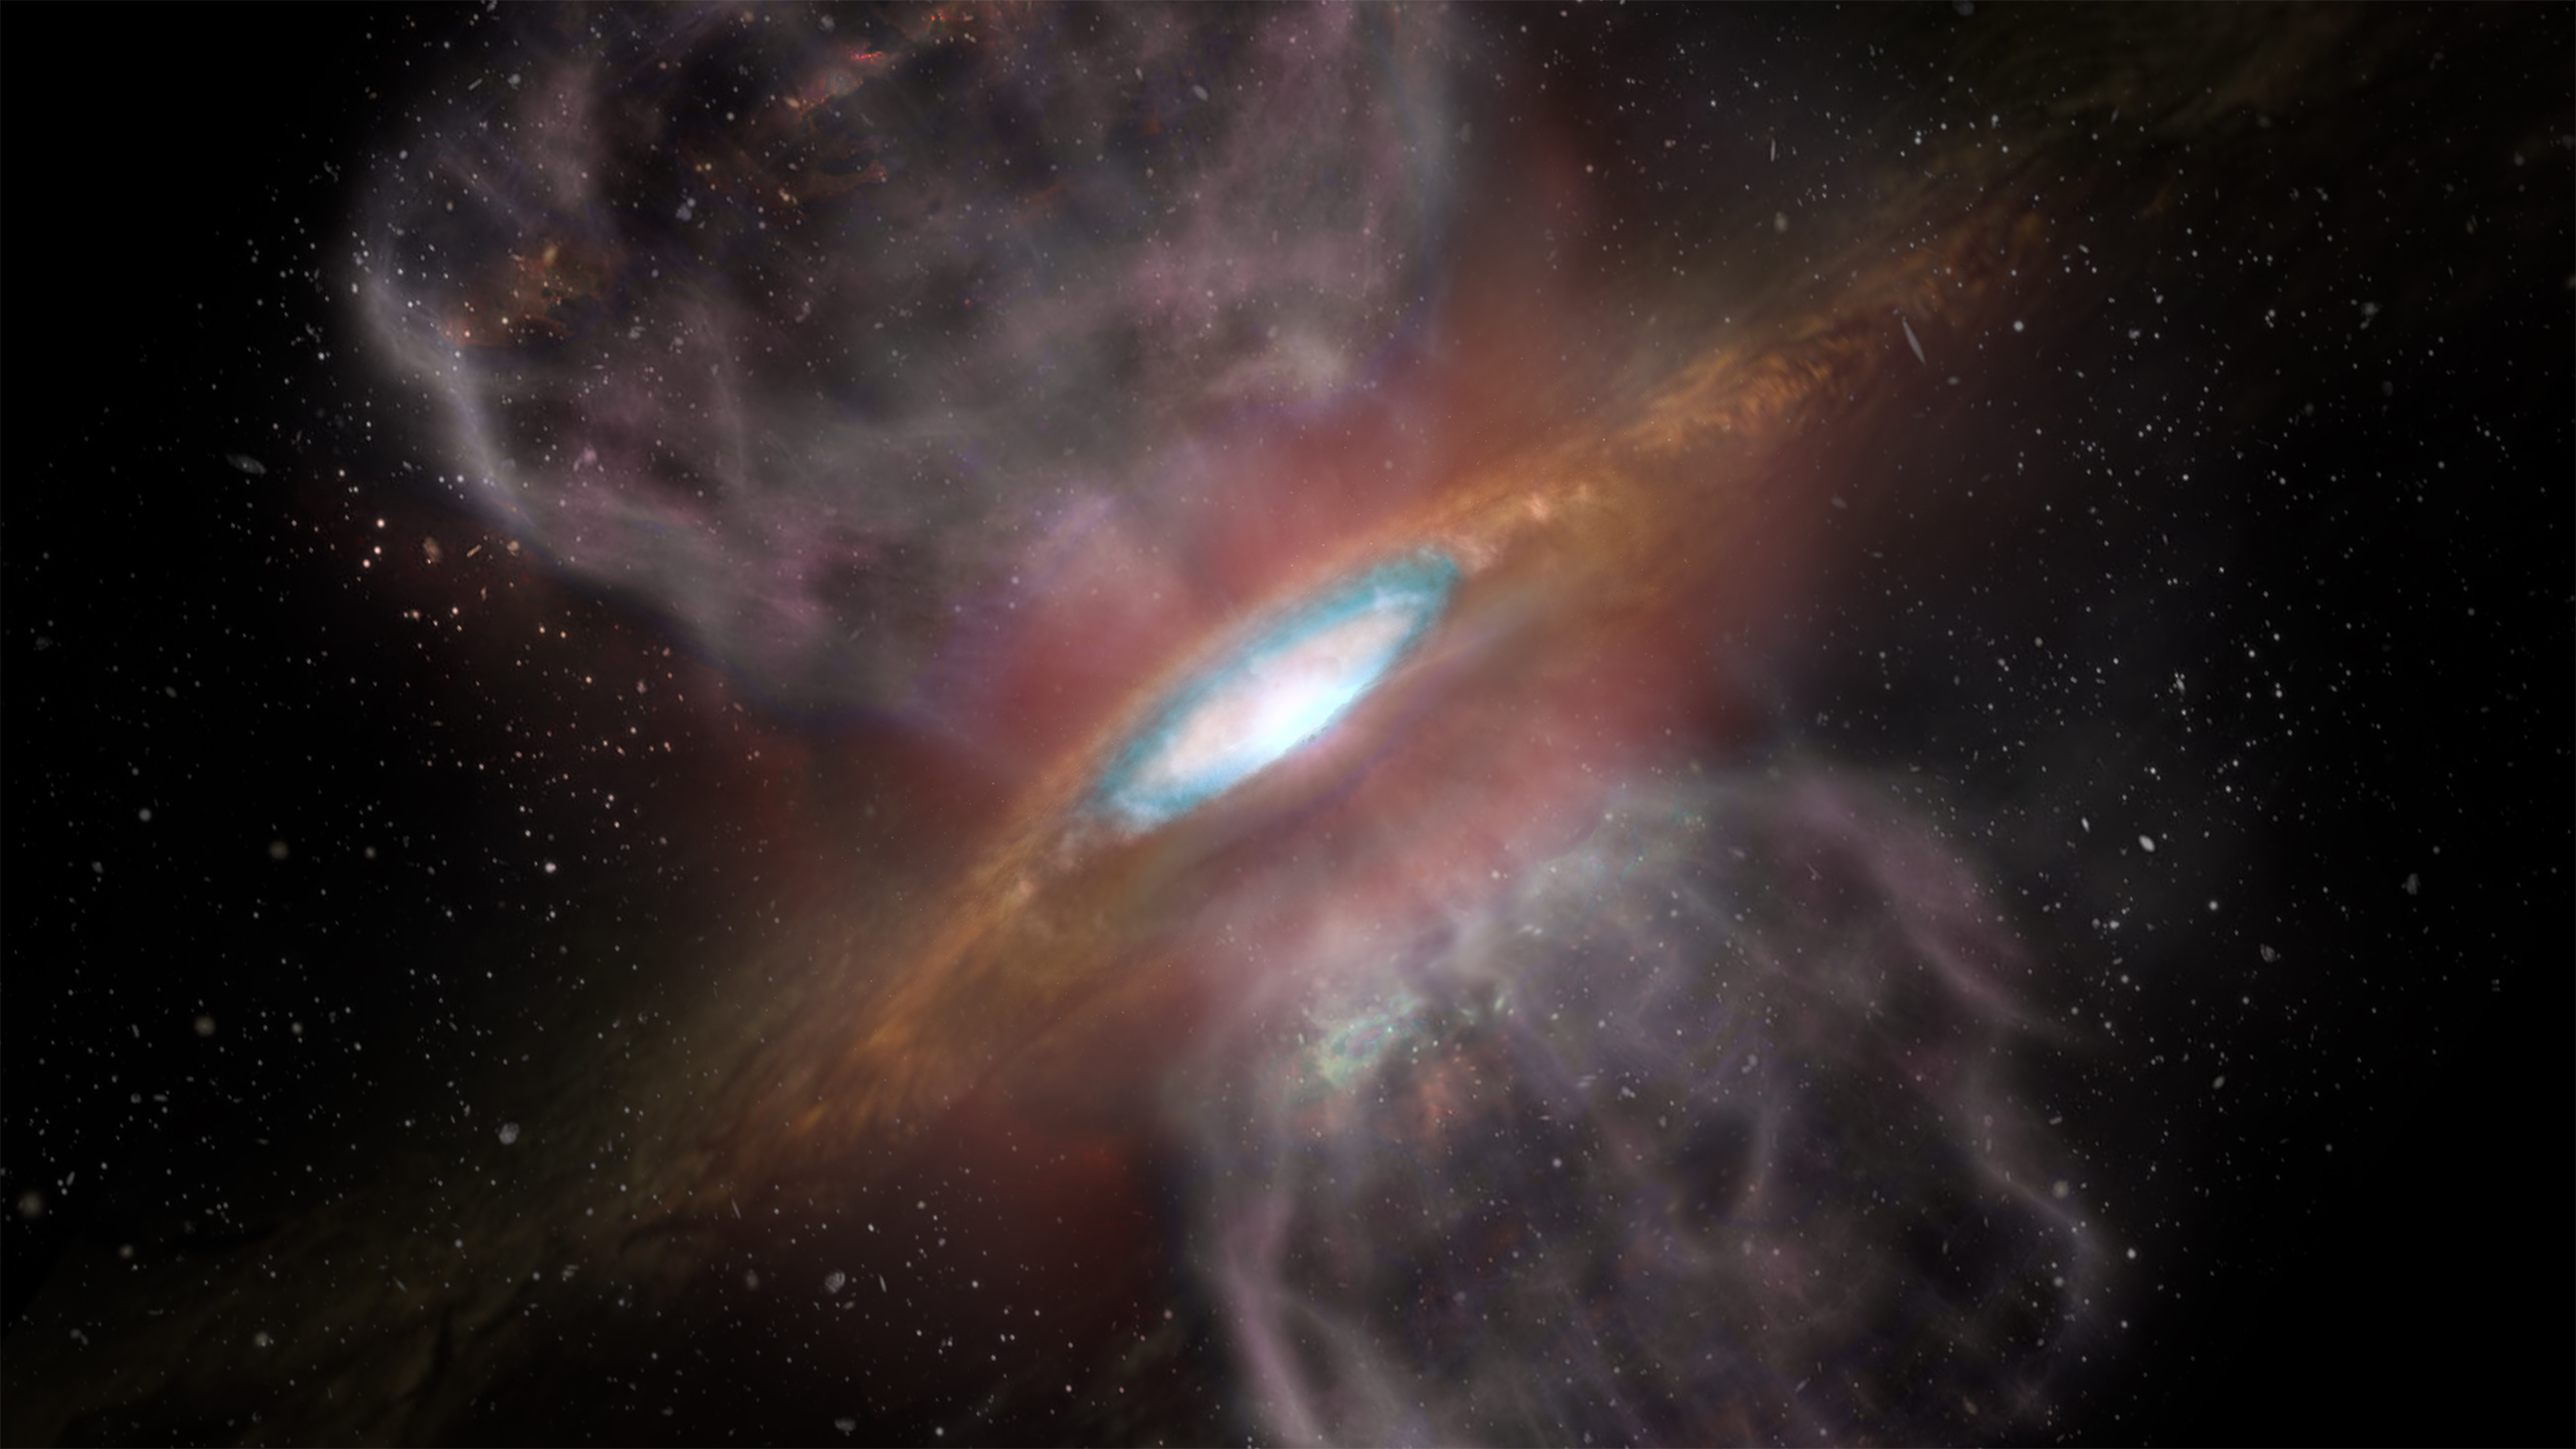

Artist impression of Orion Source I

Artist impression of Orion Source I, a young, massive star about 1,500 light-years away. New ALMA observations detected a ring of salt -- sodium chloride, ordinary table salt -- surrounding the star. This is the first detection of salts of any kind associated with a young star. The blue region (about 1/3 the way out from the center of the disk) represents the region where ALMA detected the millimeter-wavelength "glow" from the salts.

Credit: NRAO/AUI/NSF; S. Dagnello